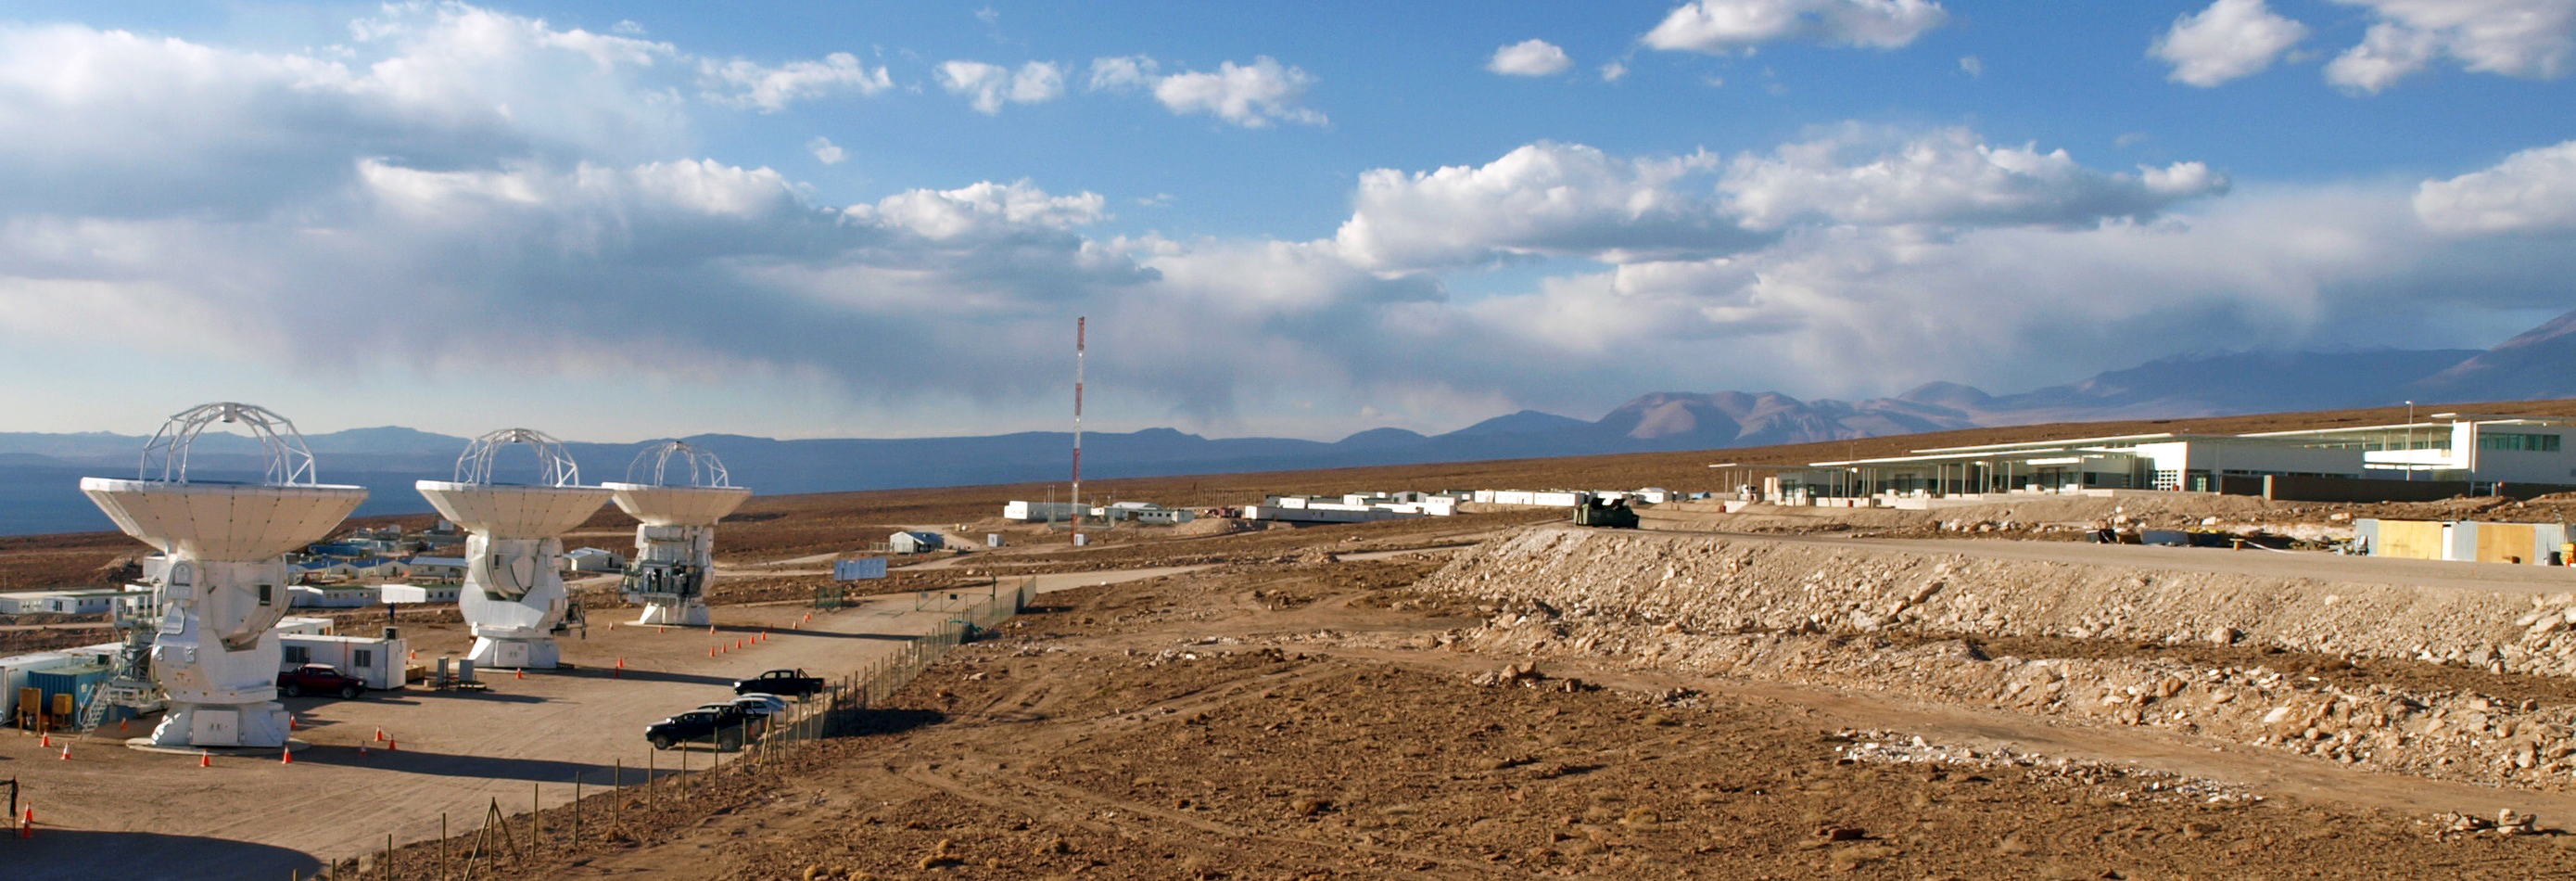

ALMA OSF panorama

A panoramic view of the ALMA OSF, including several ALMA antennas.

Credit: ESO